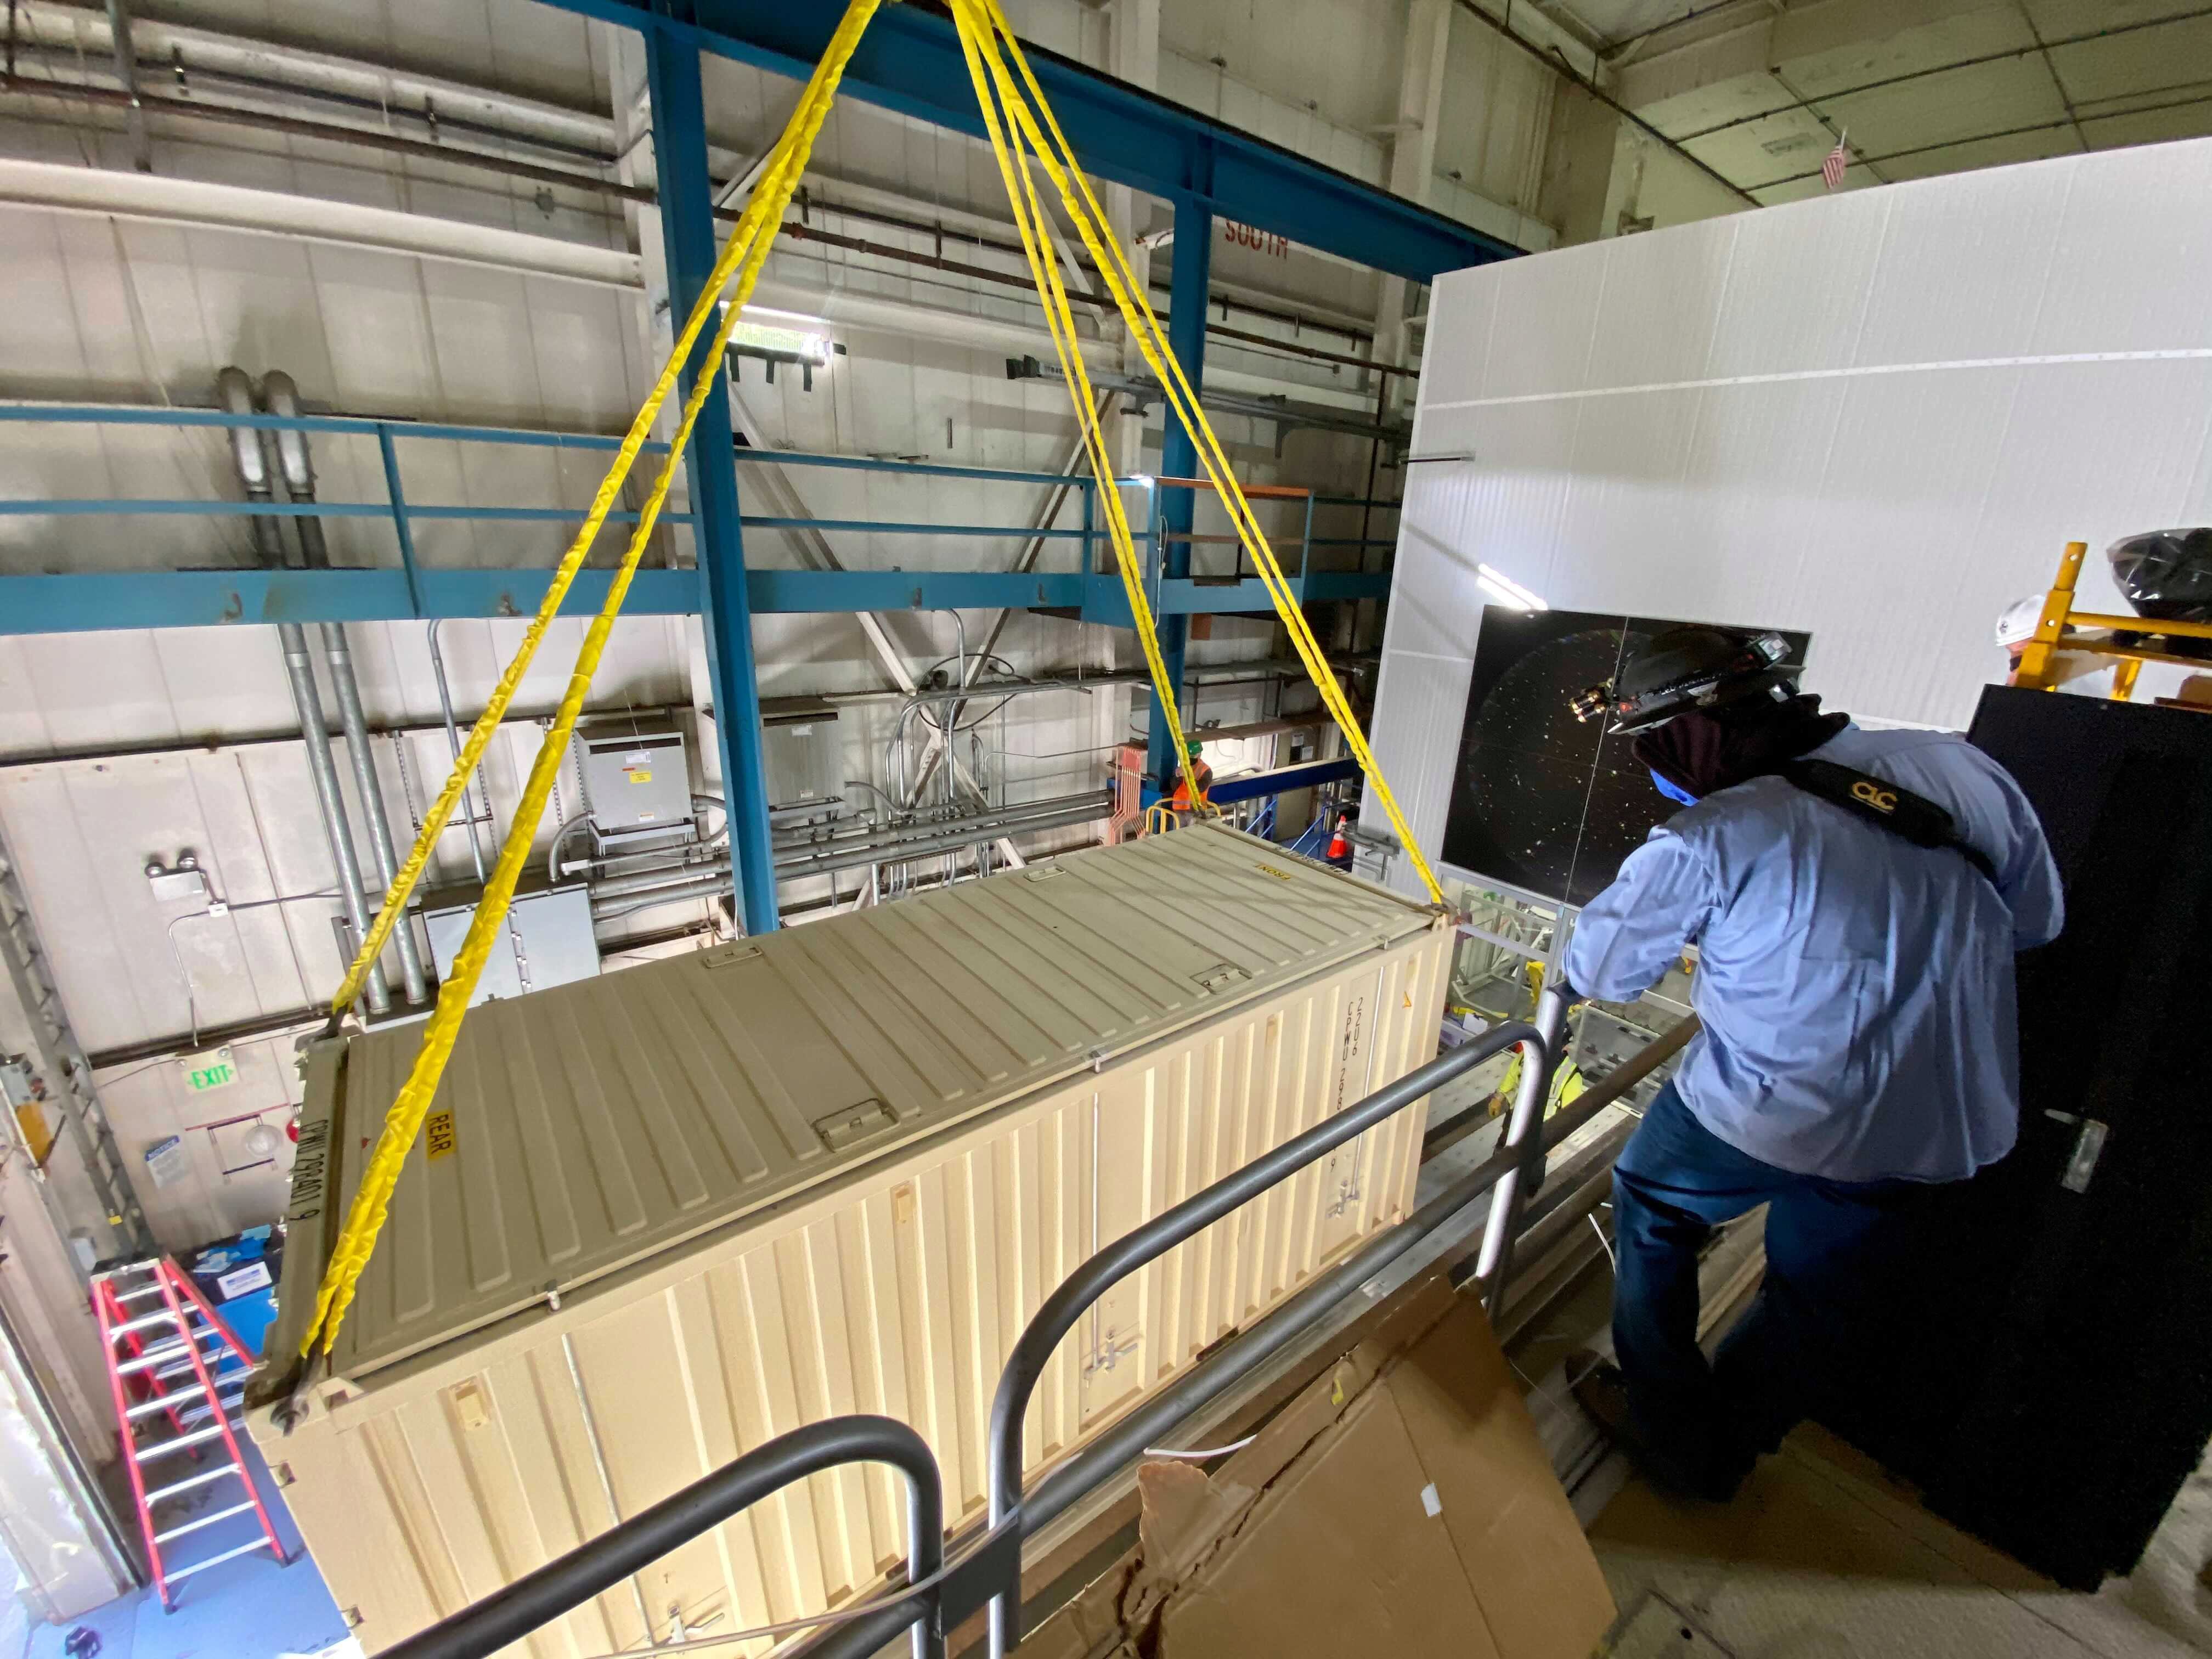

The LSST Camera team is preparing for a shipping test run

The LSST Camera team is preparing for a shipping test run using the camera mass simulator. The mass simulator is packed and ready to ship from SLAC National Accelerator Laboratory to Chile on April 28th, and it will travel under most of the same conditions (via truck and air, but from a different airport) that are planned for the real LSST Camera, which will travel to Chile next year. The mass simulator and its custom shipping container will be carefully monitored by several instruments throughout the trip, and the data collected will be analyzed to determine whether refinements should be made to the shipping plan for the real (and much more delicate) LSST Camera.

Credit: Rubin Observatory/NSF/AURA